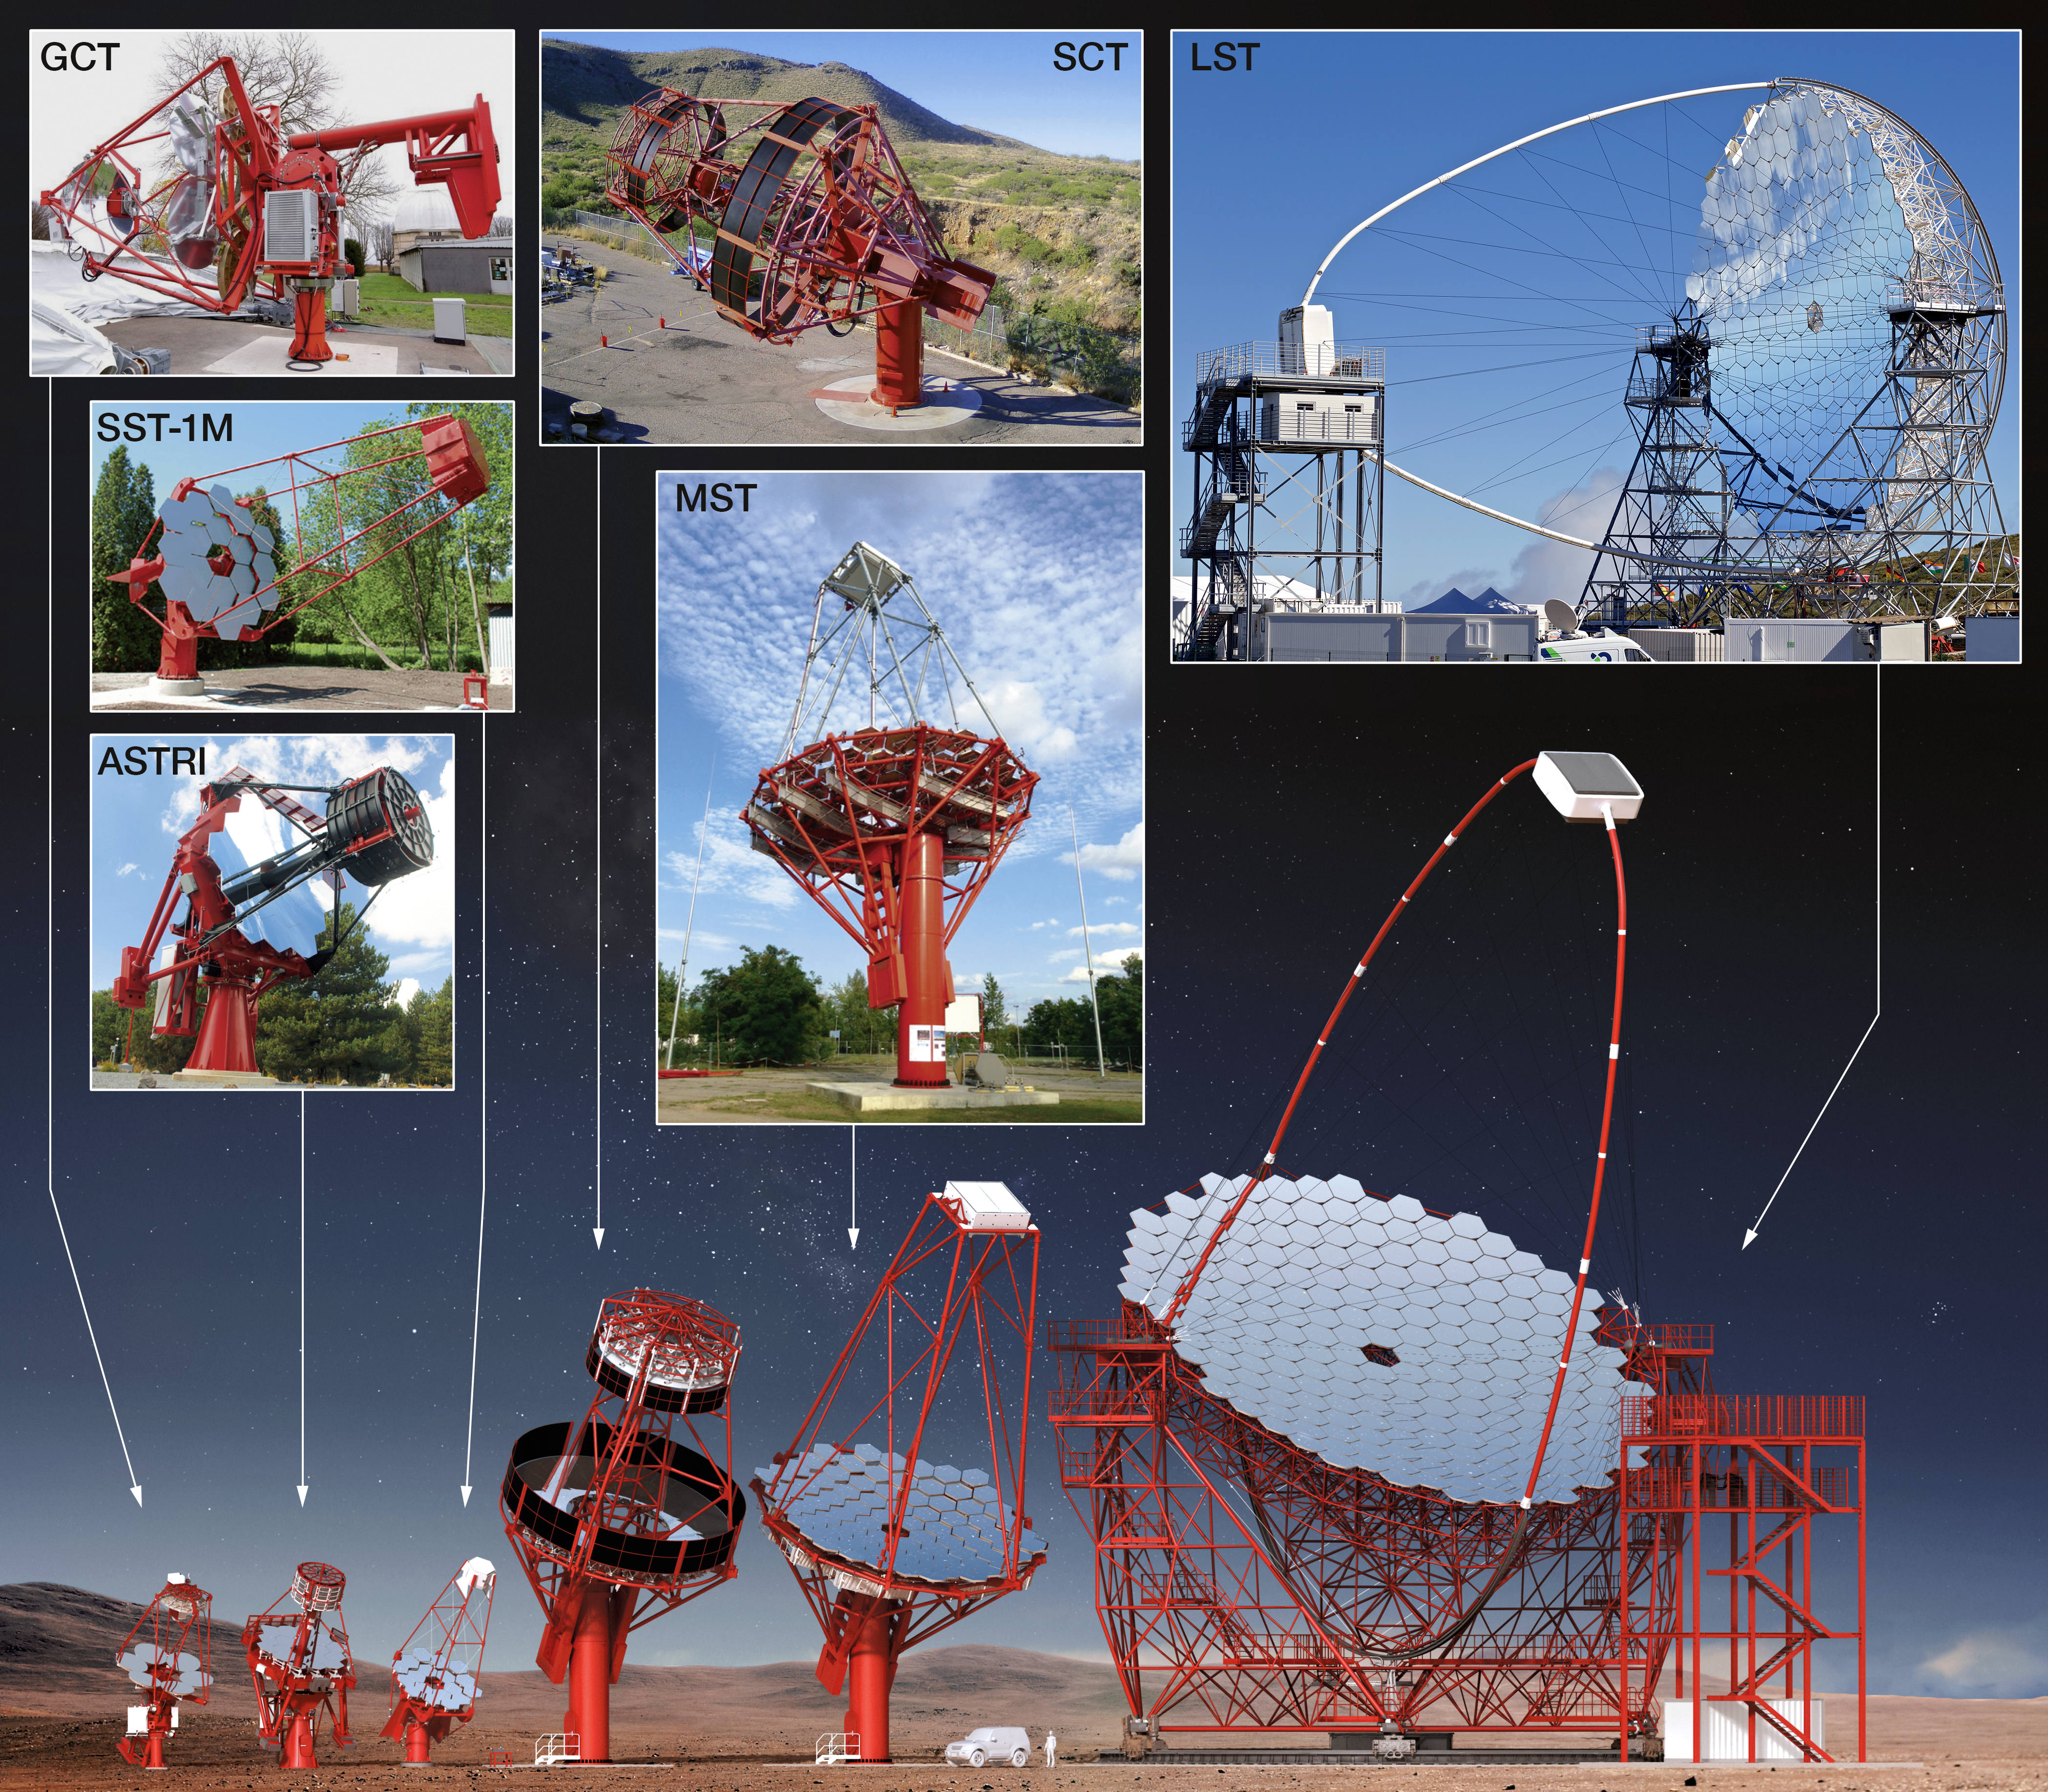

Comparing sizes

The Cherenkov Telescope Array will be made up of several telescopes of different designs: Large-Sized Telescopes (LSTs), Medium-Sized Telescopes (MSTs) and Small-Sized Telescopes (SSTs). Their sizes are compared to CTA's prototype telescopes the Gamma-ray Cherenkov Telescope (GCT) and ASTRI, and the proposed Schwarzschild-Couder Telescope (SCT).

Credit: CTAO/ESO